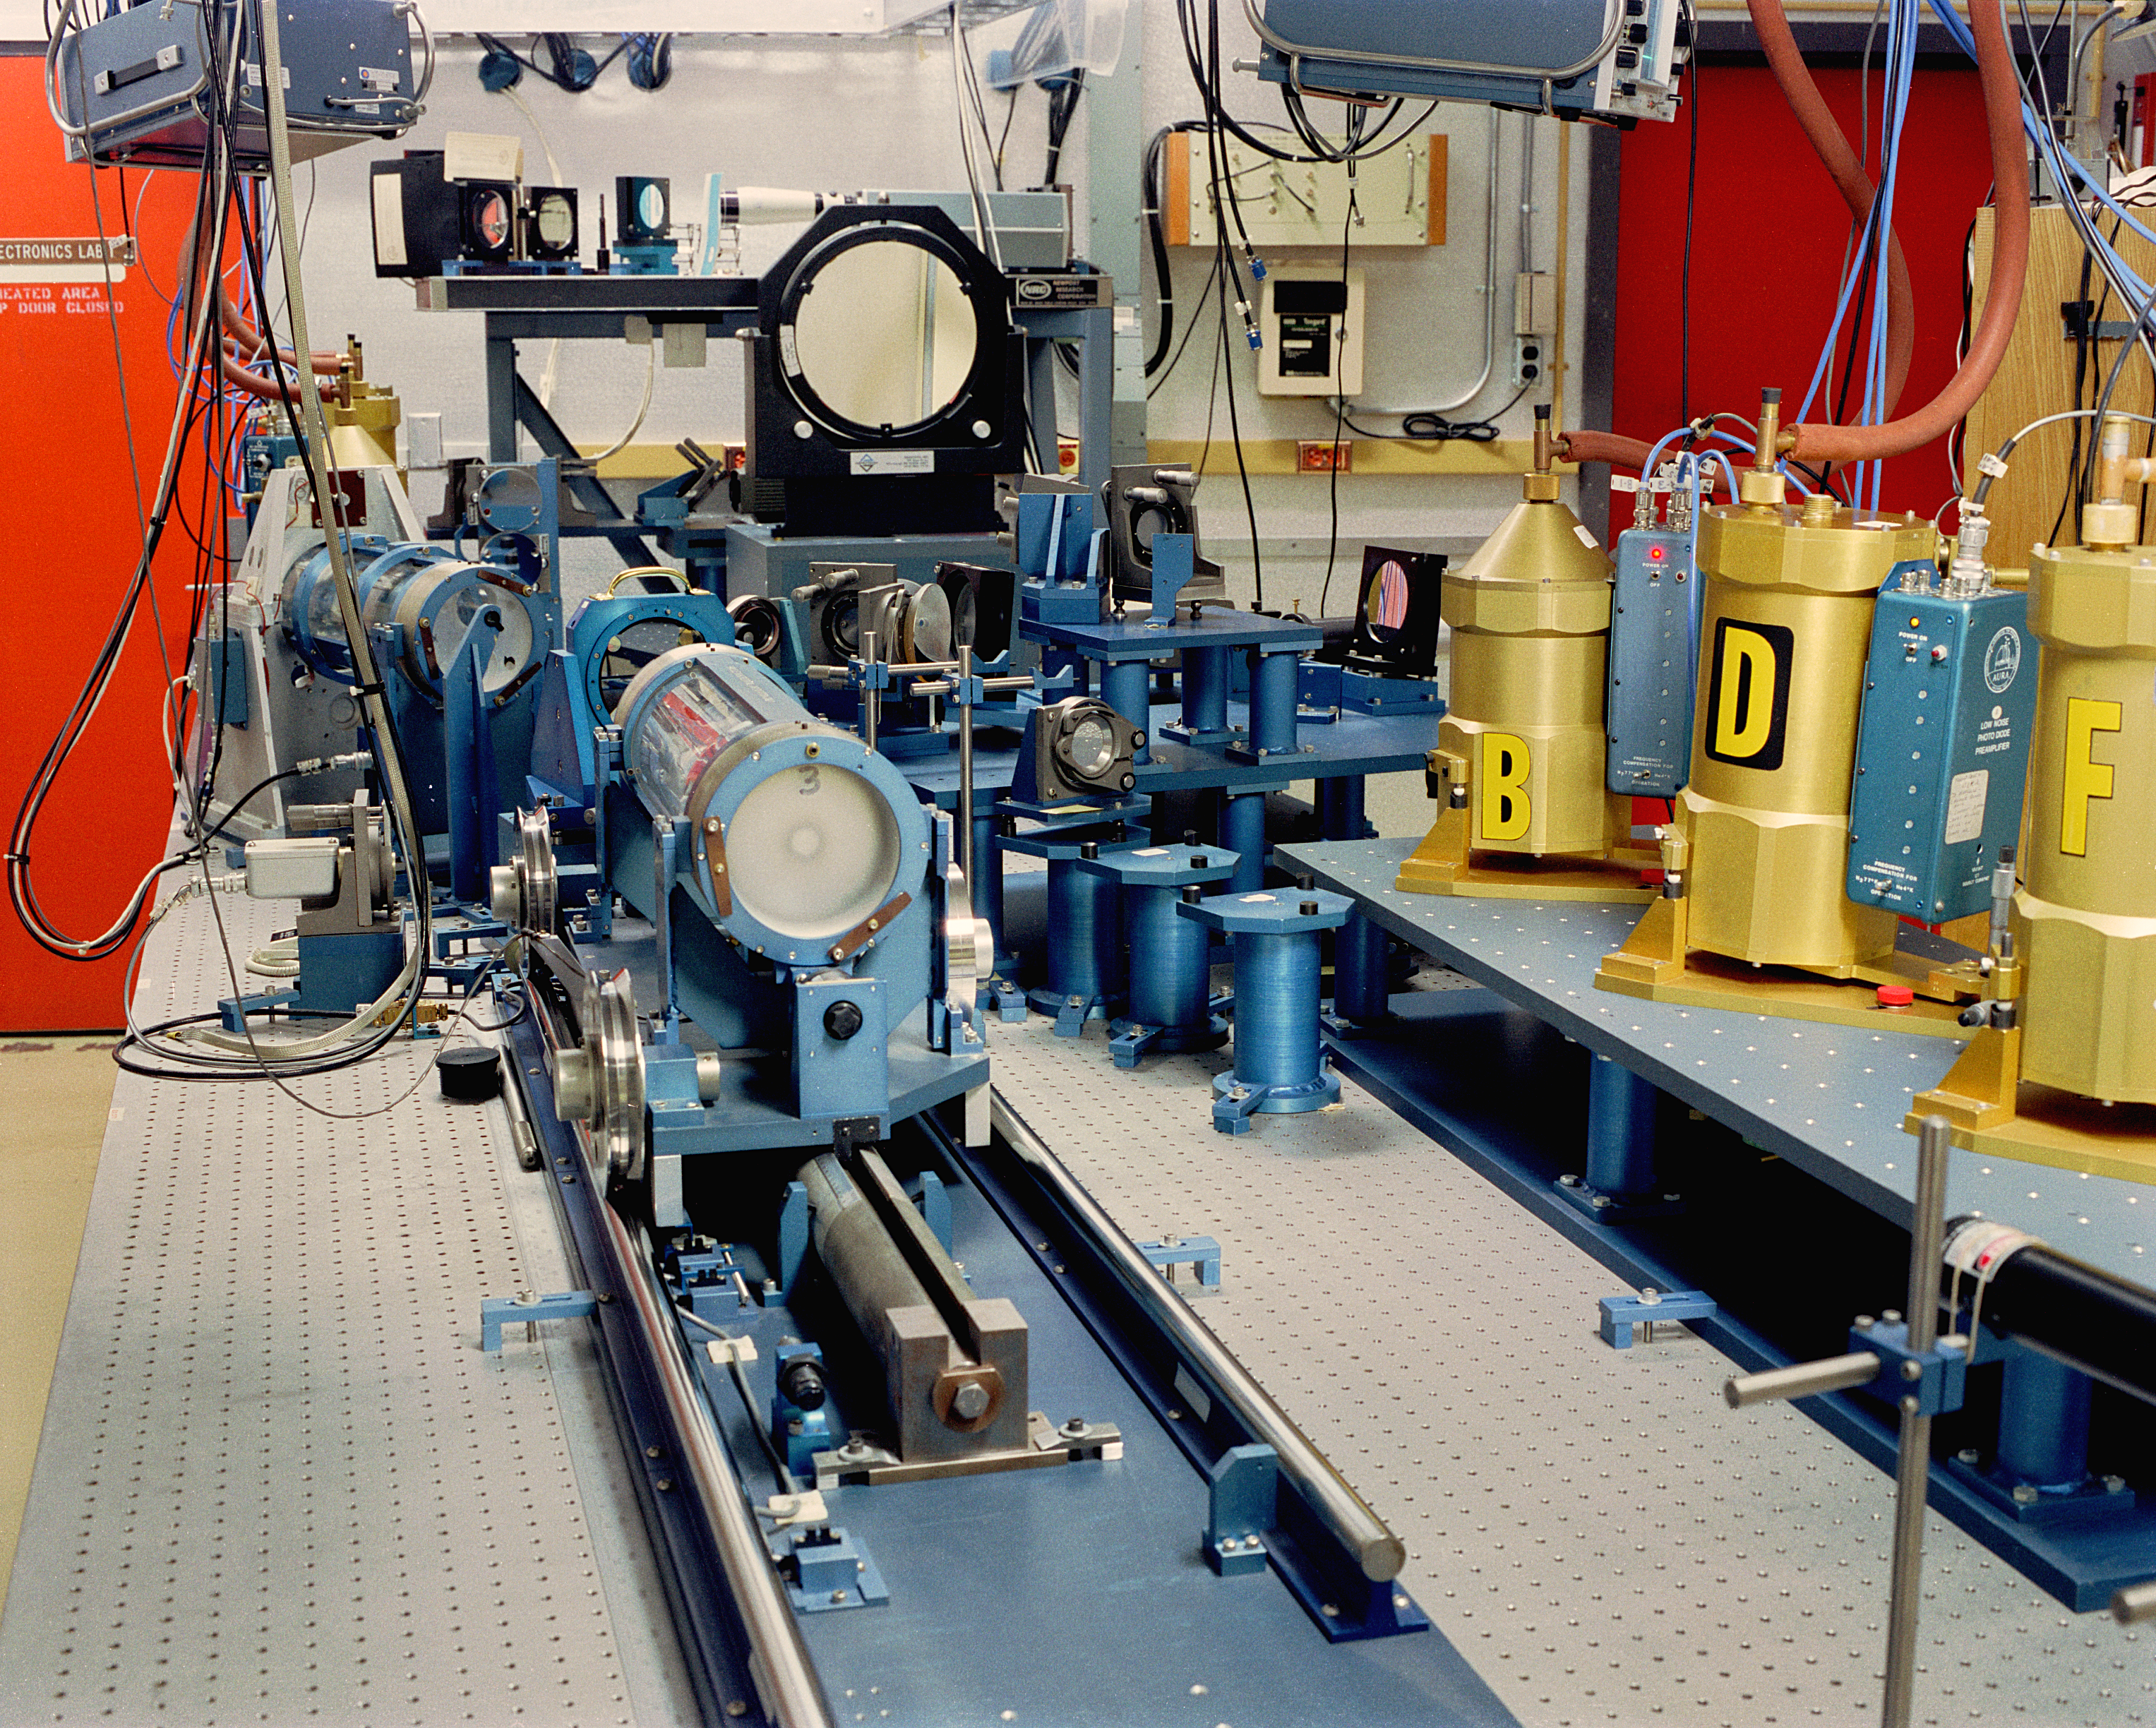

KPNO 4-meter FTS room

The interior of the room containing the Fourier Transform Spectrograph, an early and very innovative infrared spectrograph used at the Mayall 4-meter telescope at the Kitt Peak National Observatory near Tucson, Arizona. Photograph by Mark Hanna, 1990. This pioneering instrument was only recently superseded, after many years of reliable service, by the Phoenix spectrograph.

Credit: Mark Hanna/NOIRLab/NSF/AURA/